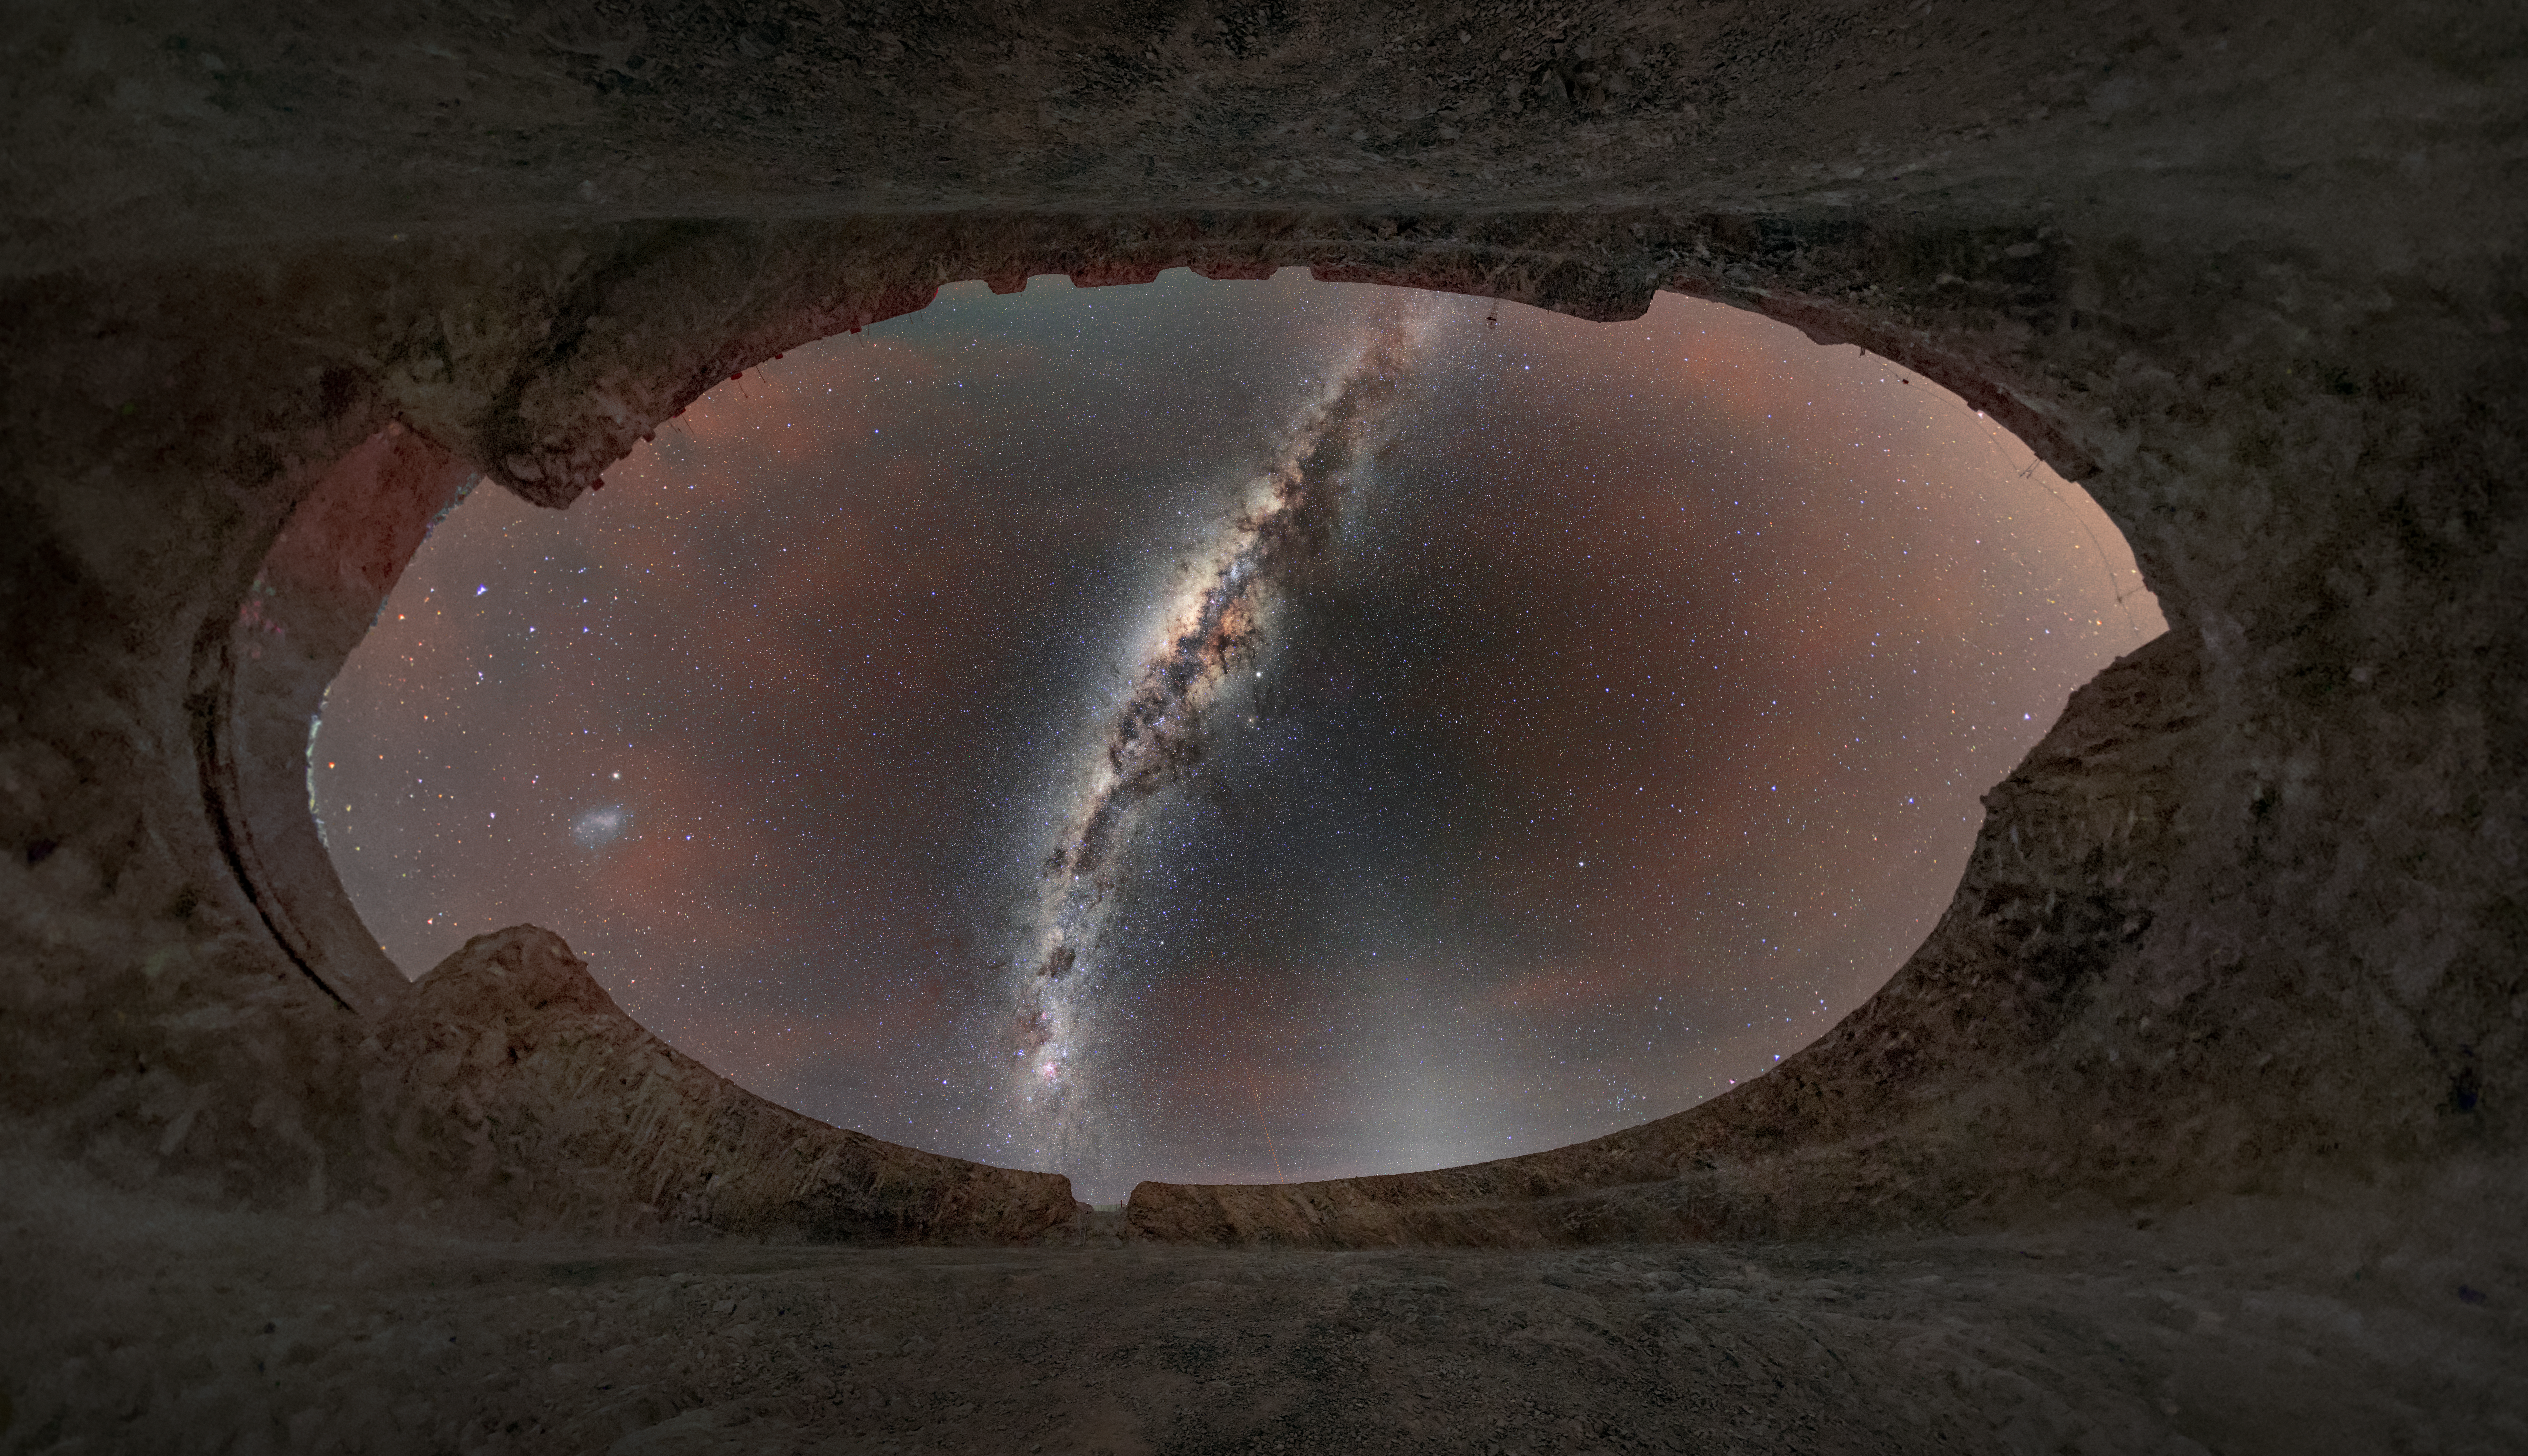

The sky above the ELT site

This image shows the night sky above the construction site of ESO’s Extremely Large Telescope, which is planned to start operating in 2028. A laser guide from the nearby Very Large Telescope is seen in the background.

An ESO study of the impact of satellite constellations on astronomical observations in the visible and infrared found that large telescopes like ESO's Very Large Telescope and the ELT will only be "moderately affected" by the constellations currently under development. Depending on the science case, the impacts could be lessened by making changes to the operating schedules of ESO telescopes.

Credit: ESO/M. Zamani